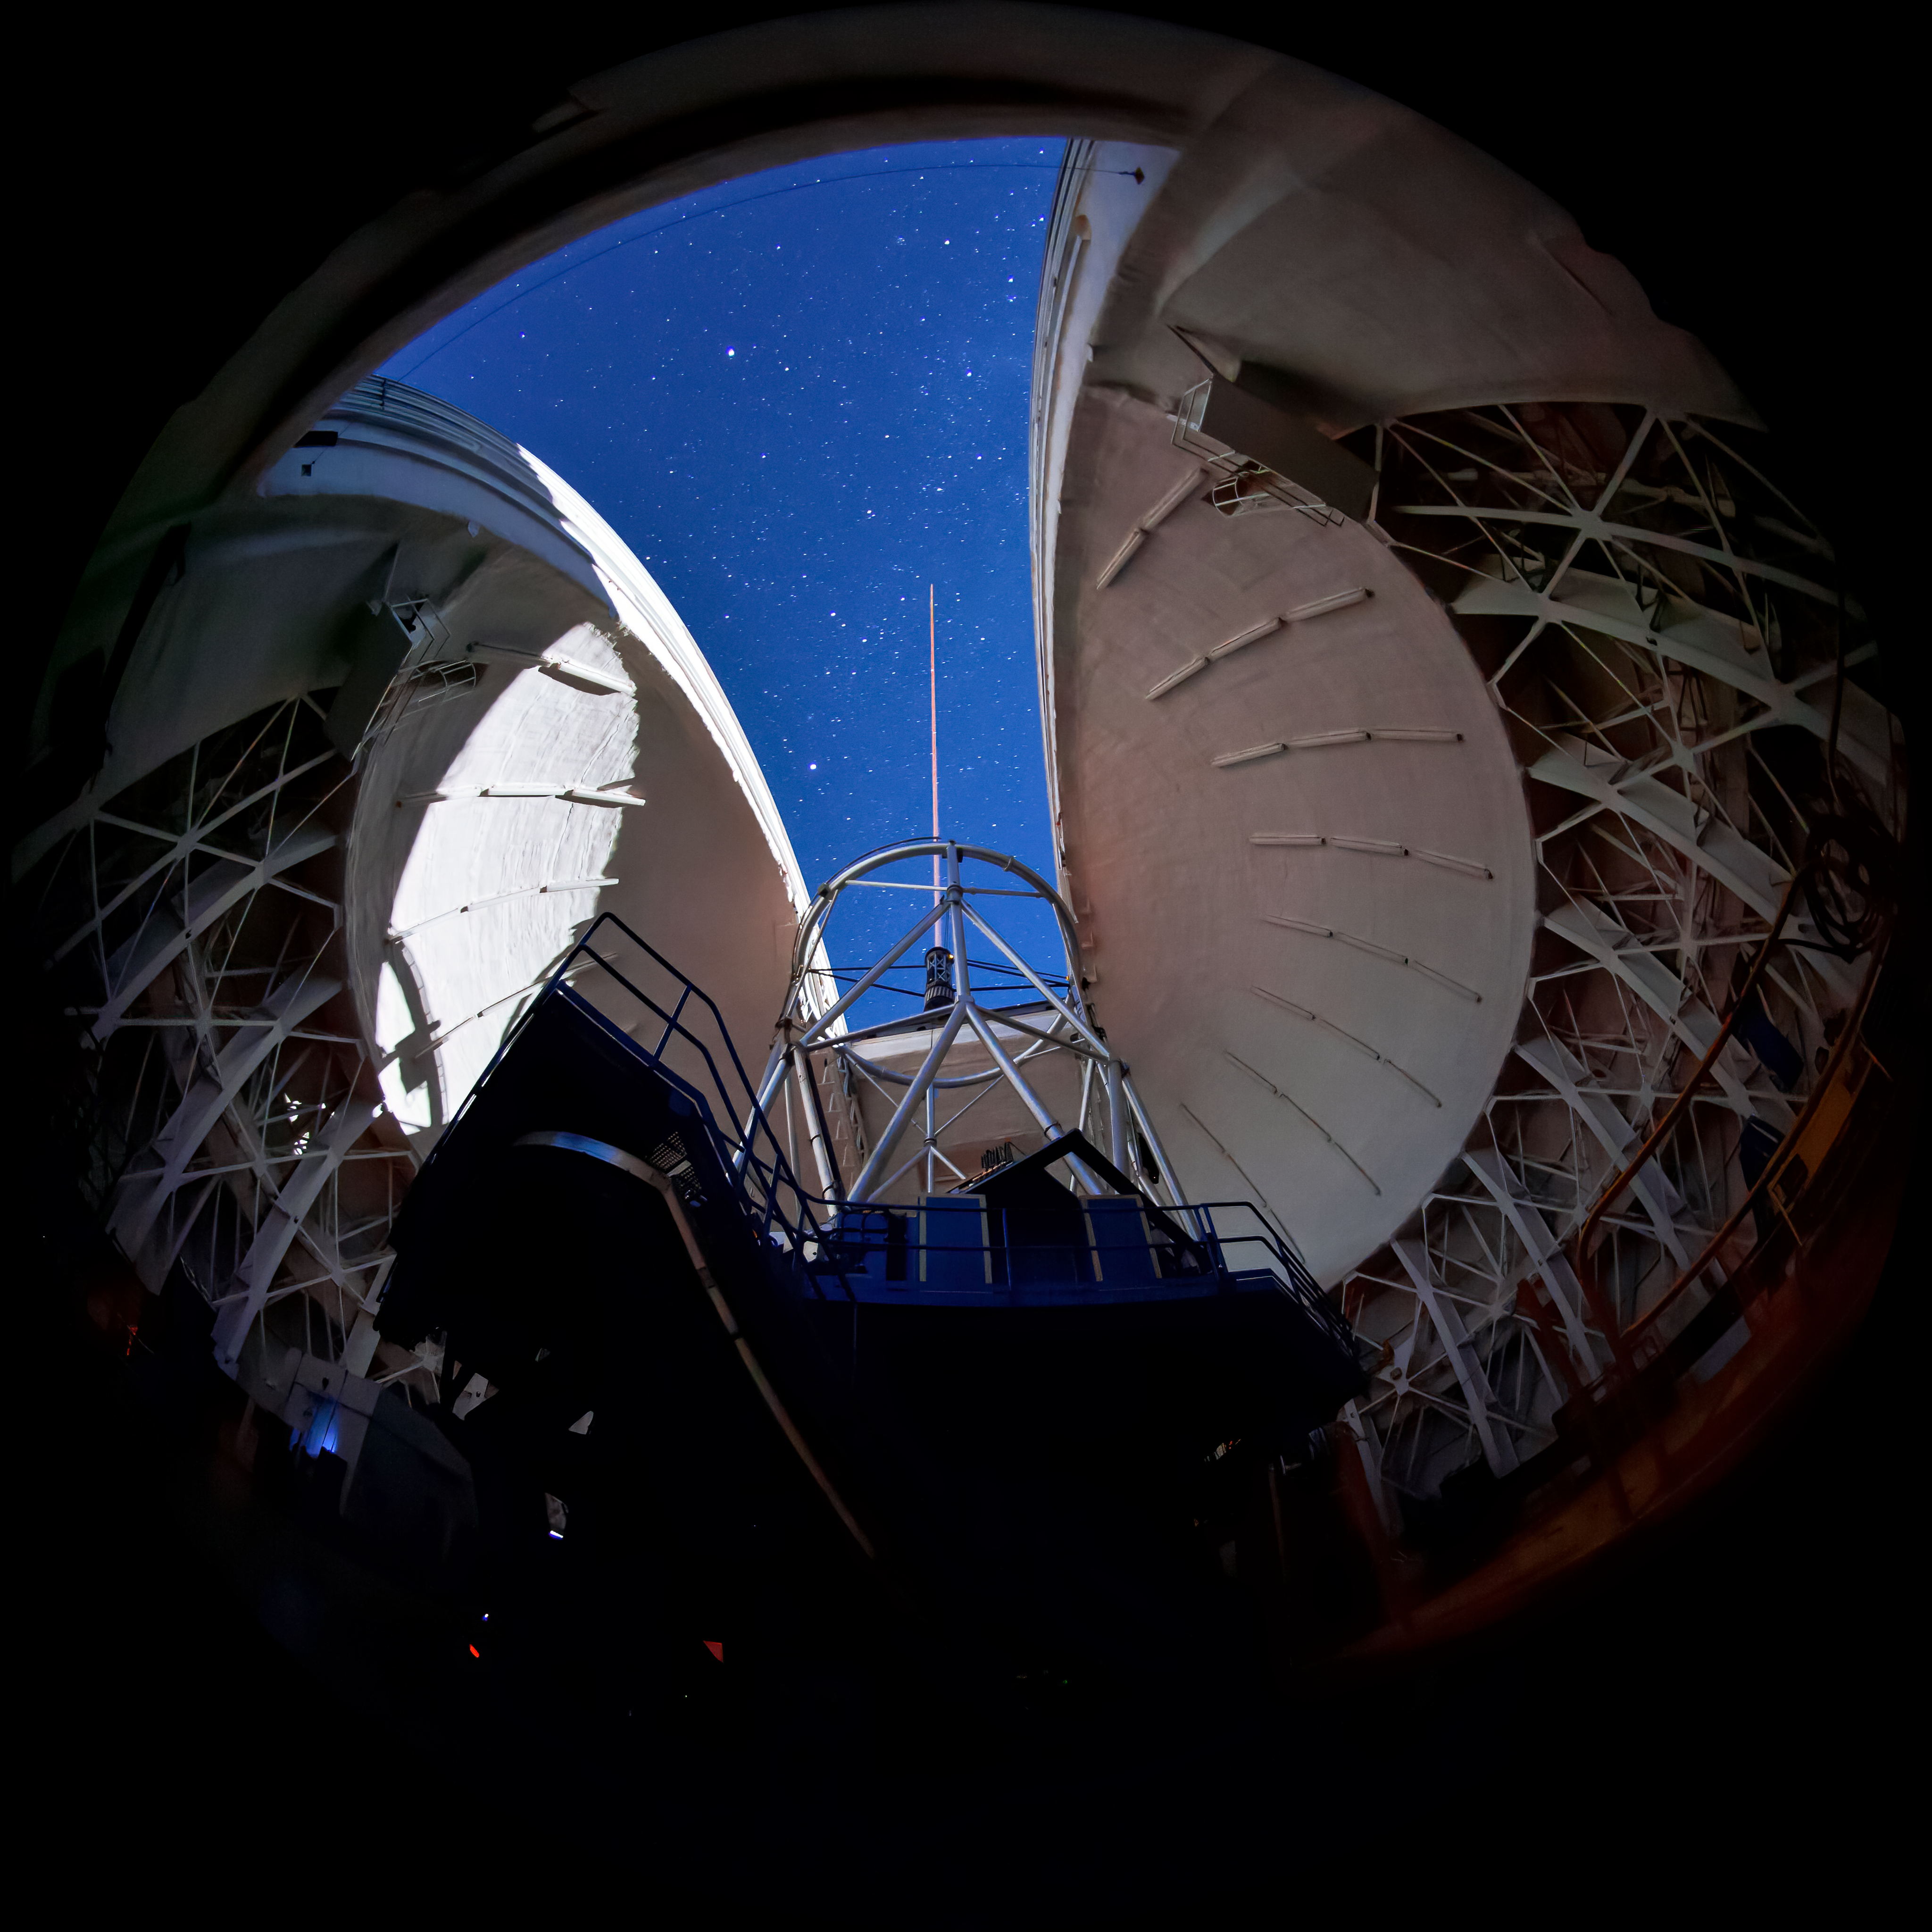

Gemini South Laser, Interior

An interior view of the Gemini South telescope during propagation of the laser guide star system during on-sky testing of the laser system

Credit: International Gemini Observatory